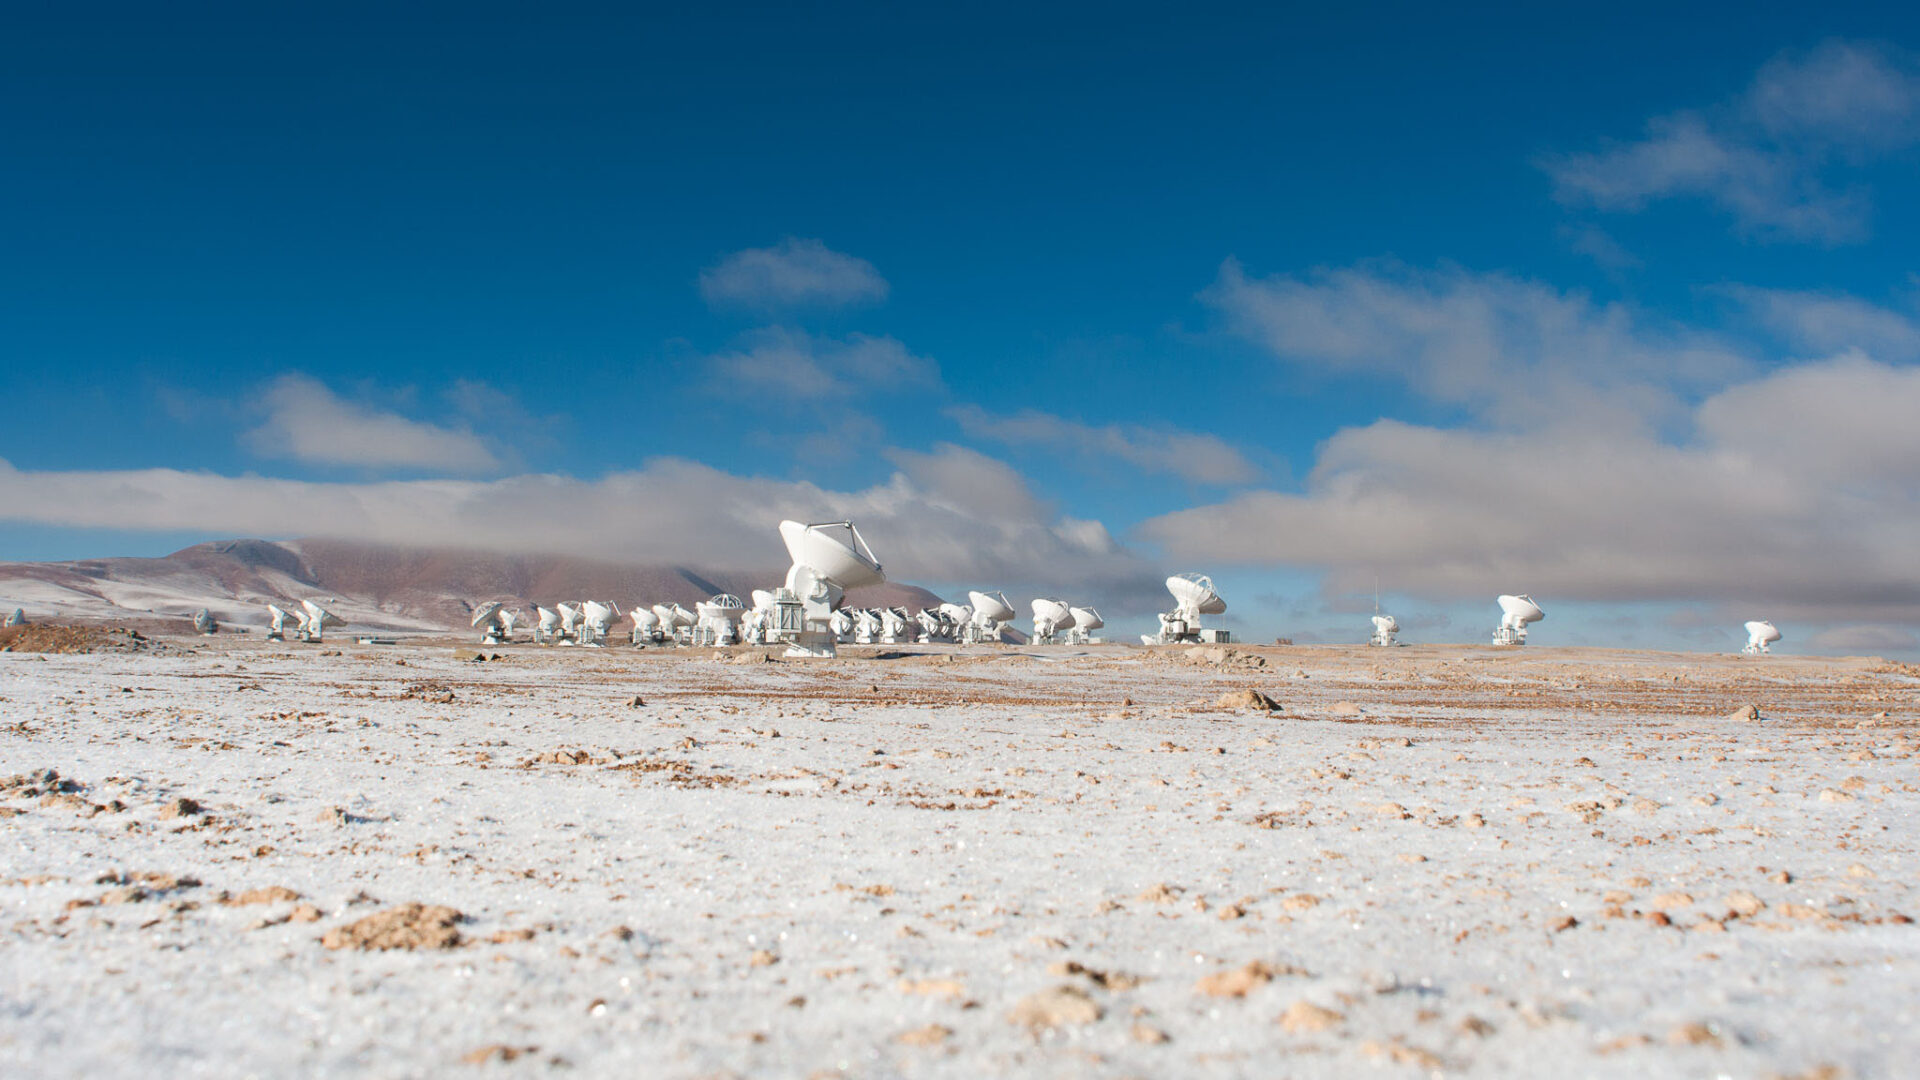

It is strange to find these huge antennas

It is strange to find these huge antennas in the middle of the Atacama desert and at 5000 meters of altitude. It is surprising to see this wonderful union between state-of-the-art science and a landscape that has remained unchanged for thousands of years.

Credit: Sergio Otárola - ALMA (ESO / NAOJ / NRAO)